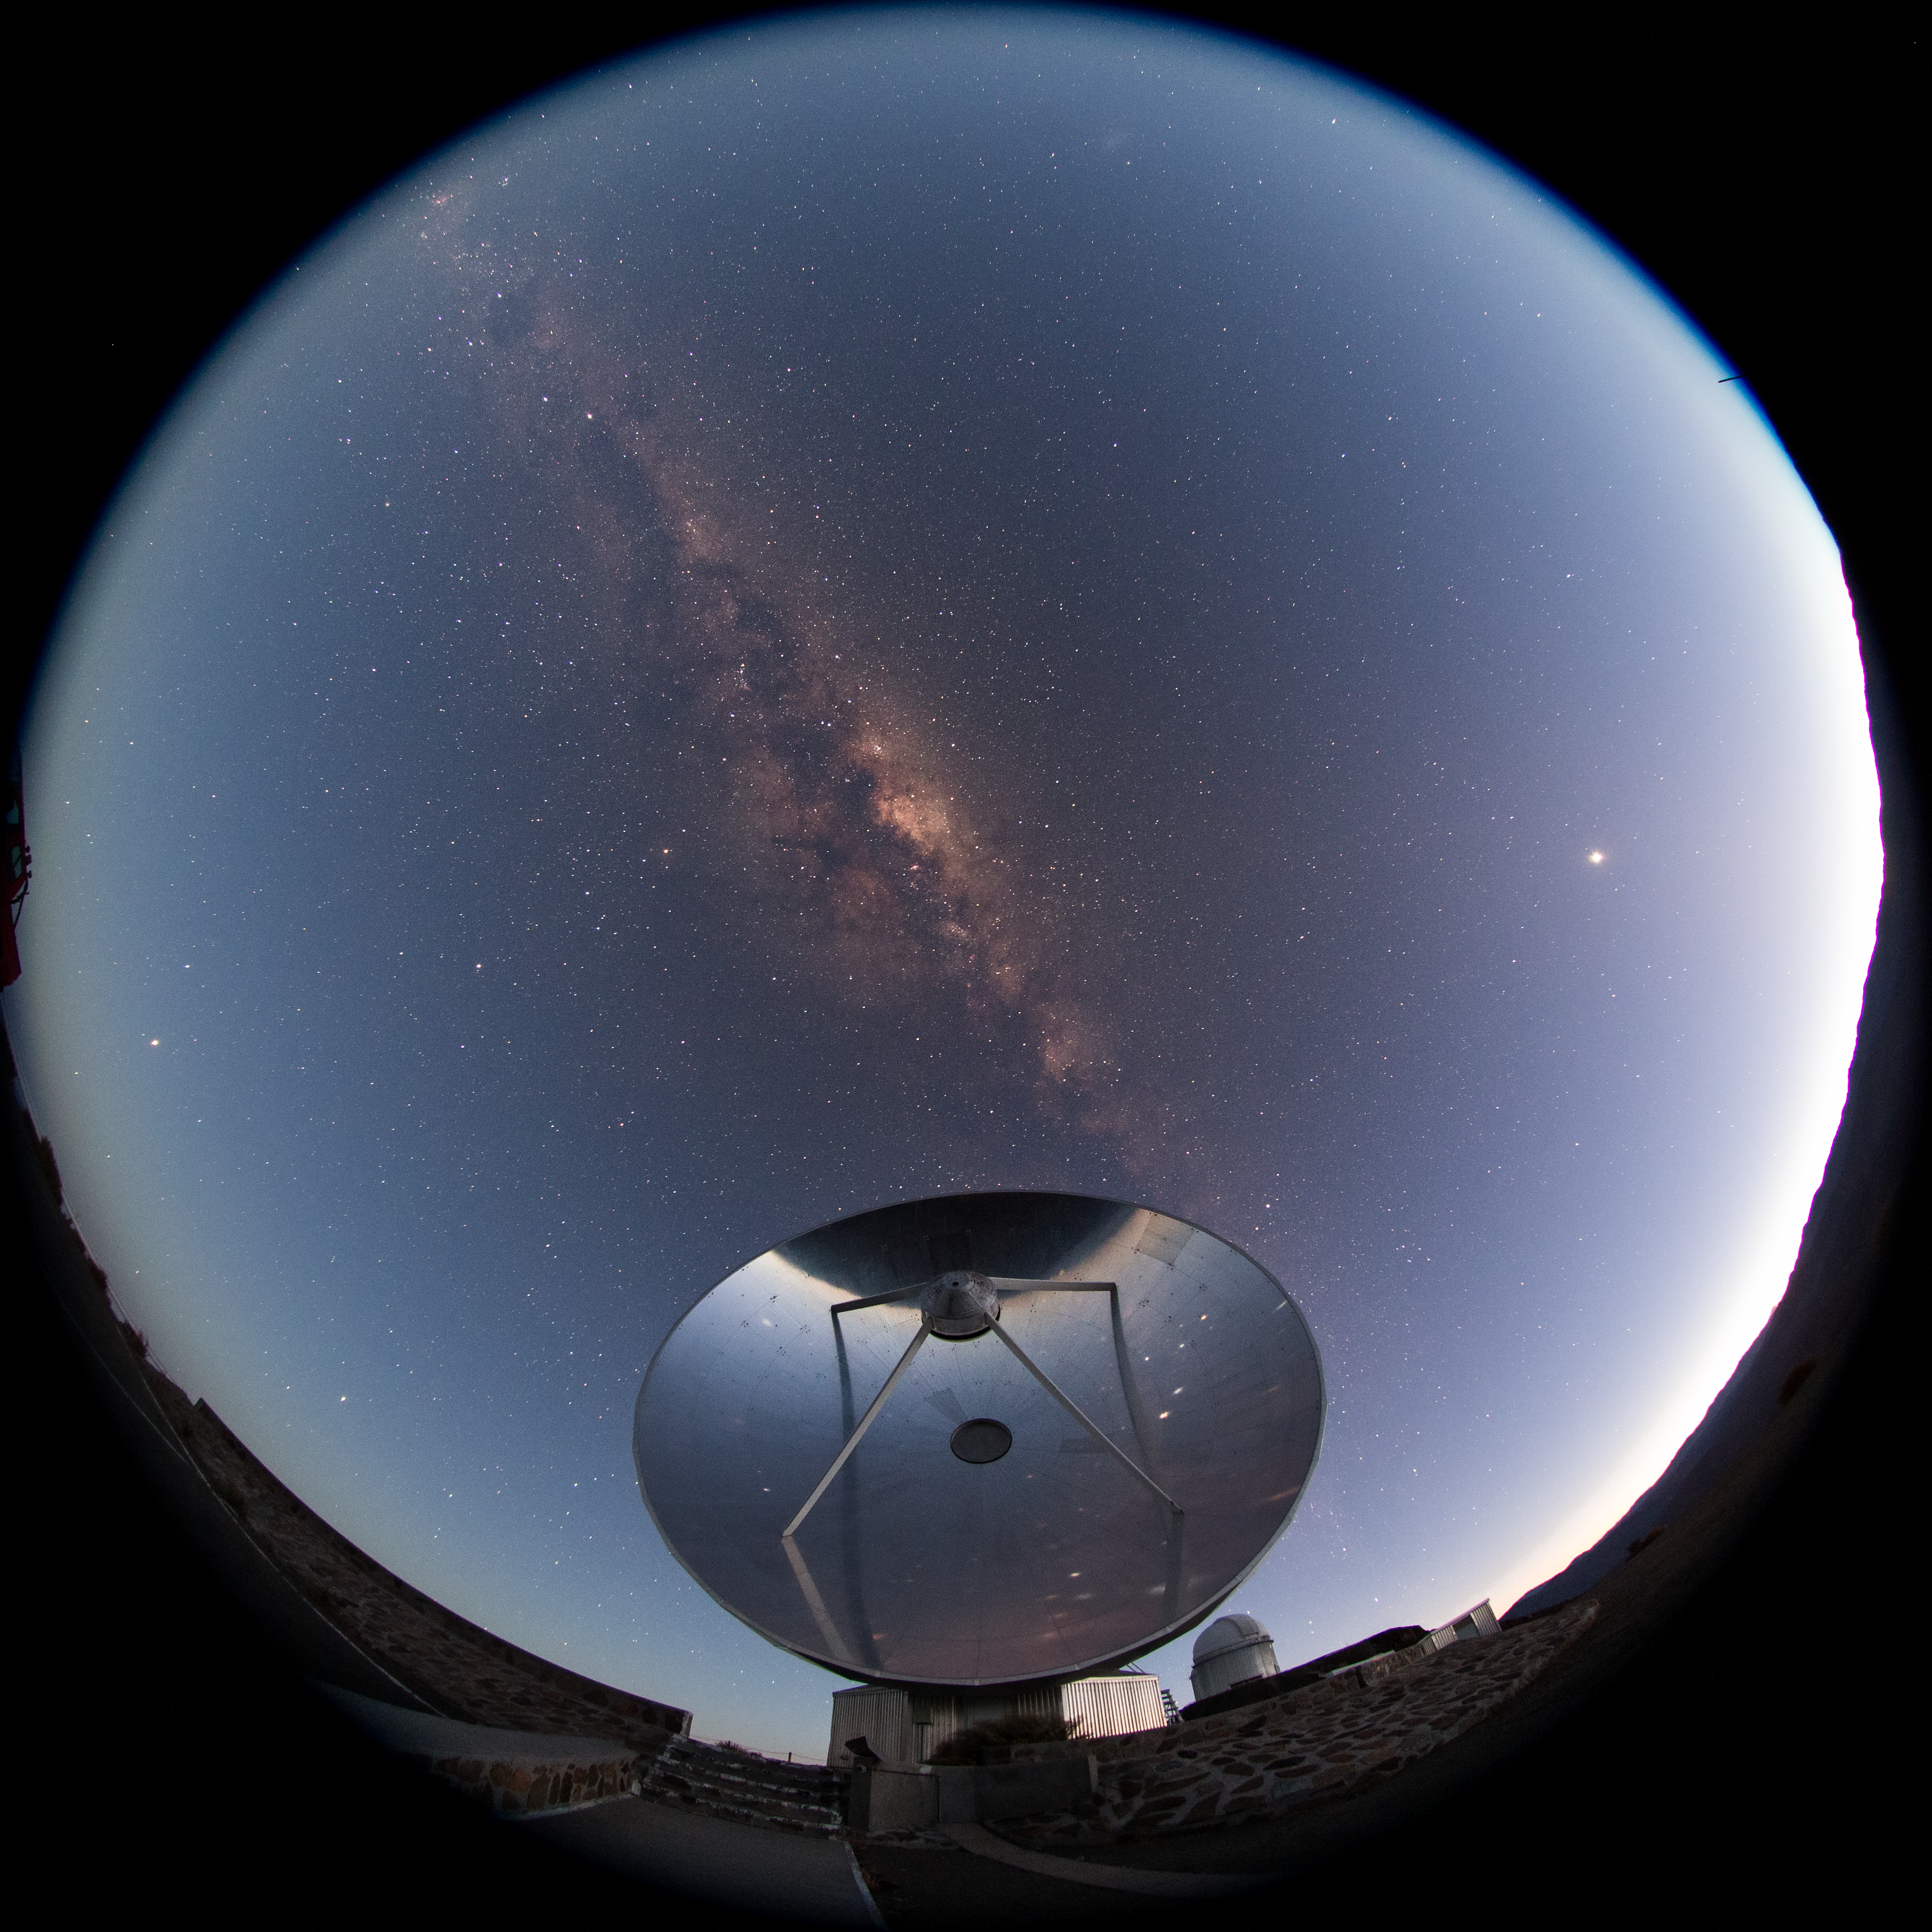

SEST at dawn

The now decommissioned Swedish–ESO Submillimetre Telescope (SEST) is shown here in this fish-eye (fulldome) view from La Silla. The Milky Way can be seen overhead and stars are reflected in the dish of the telescope, before they are lost to the rising sun.

Credit: ESO/B. Tafreshi (twanight.org)